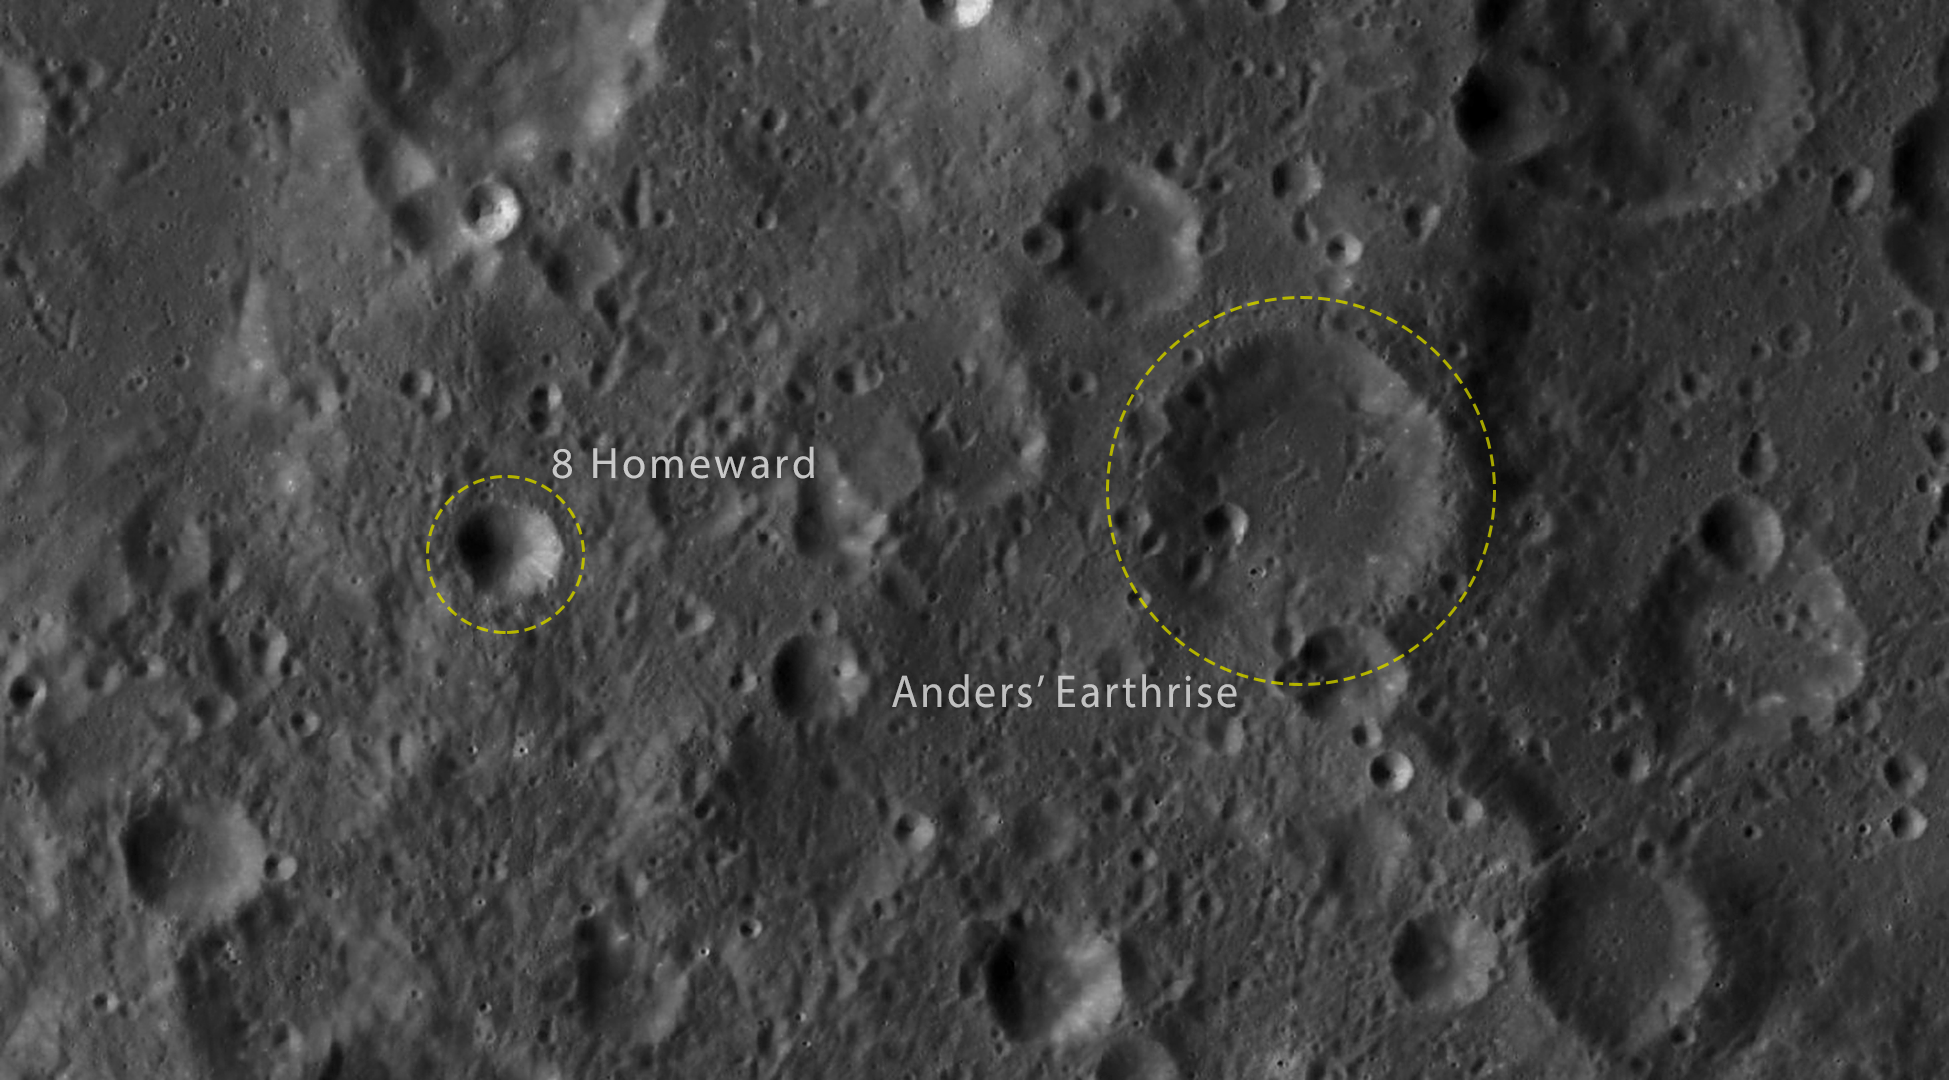

Map of the 2 newly named craters

The Working Group for Planetary System Nomenclature of the International Astronomical Union has officially approved the naming of two craters on the Moon to commemorate the 50th anniversary of the Apollo 8 mission. The names are Anders’ Earthrise and 8 Homeward. These two craters are marked here.

Credit: NASA/IAU